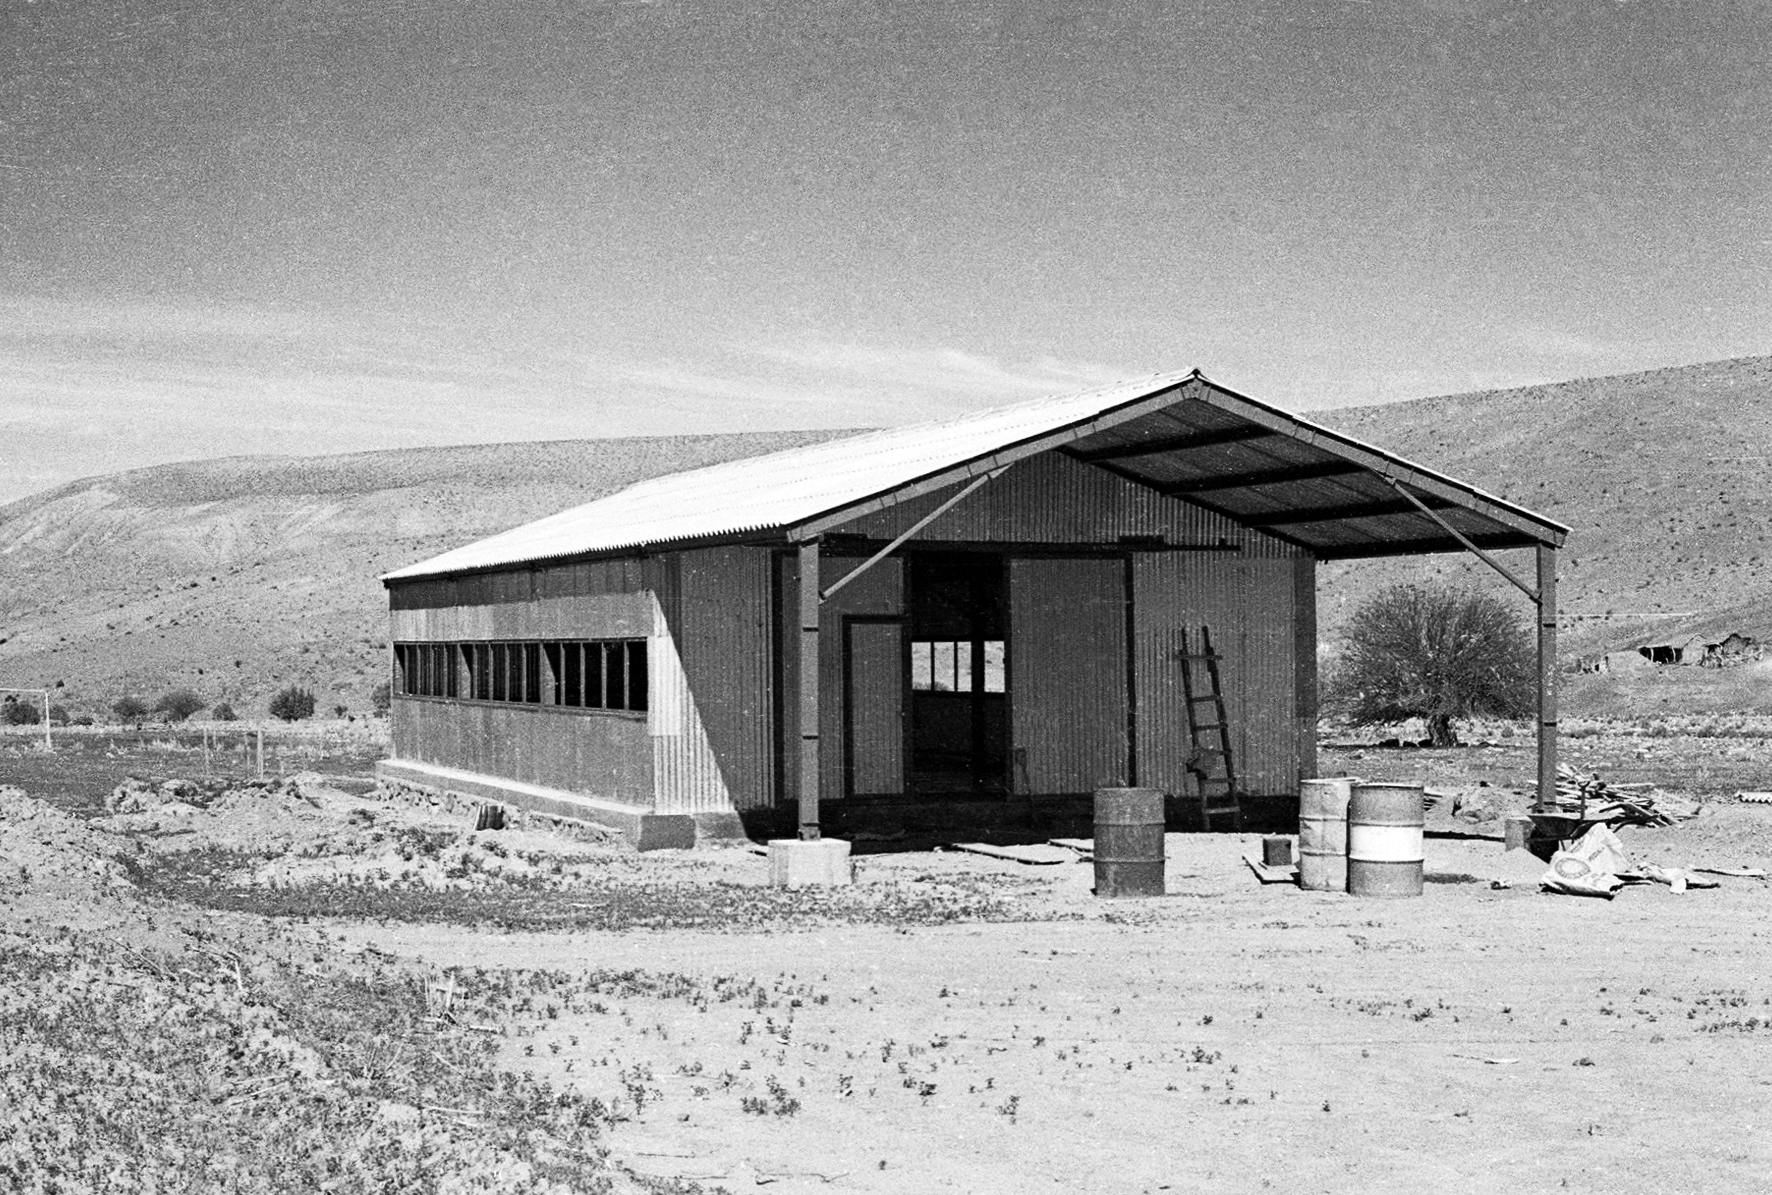

Building a house at Pelicano camp

A house being built at the Pelicano camp, the entrance to La Silla observatory. The construction period spanned from May 1965 to December 1969.

Credit: ESO